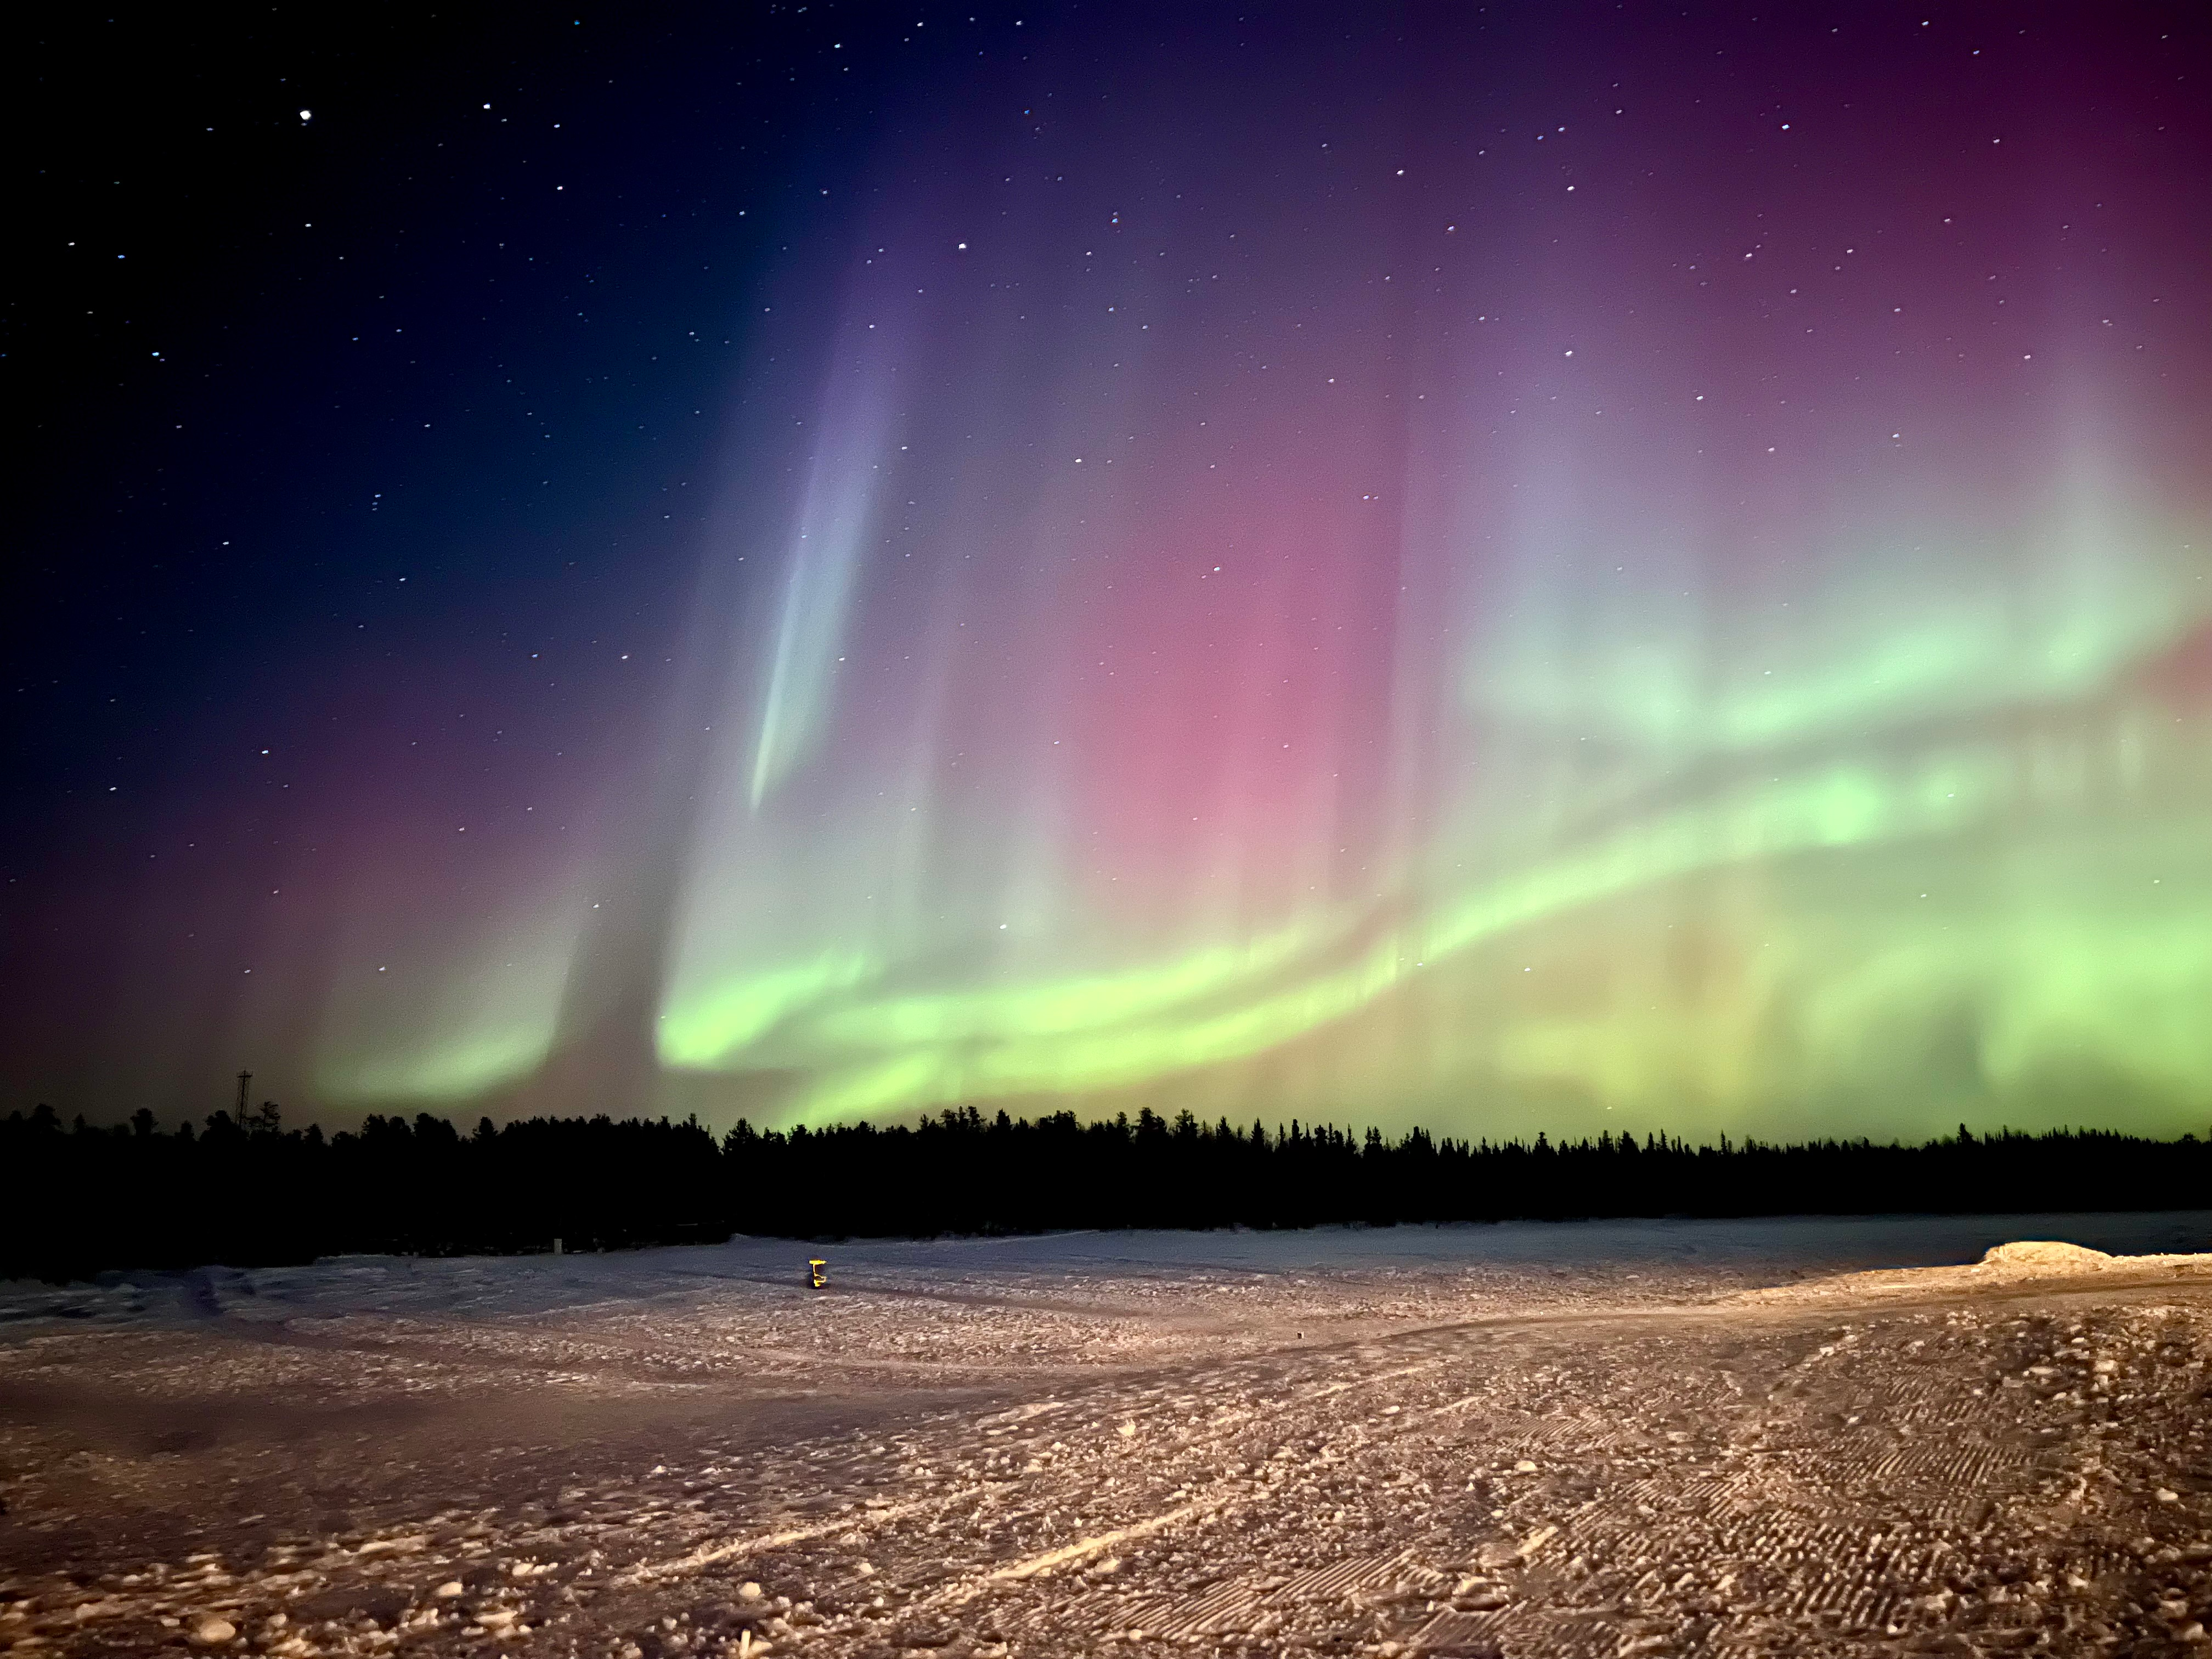

Northern Lights Color

Photographer: Jason Johnson
Country: United States of America

This photograph is one of six winners in the category Still images taken exclusively with smartphones/mobile devices. It captures the ethereal beauty of the Northern Lights at Cassidy Point, Yellowknife, NT, Canada on 24 March 2023, at temperatures well below freezing (–29°C). The mesmerising dance of the Aurora Borealis (Australis), commonly known as the Northern (Southern) Lights, paints the night sky in striking hues. The aurora is a natural phenomenon caused by charged particles from the Sun interacting with Earth’s atmosphere, and being redirected by Earth’s magnetic field towards the north and south polar regions. The charged particles excite atoms and molecules in the atmosphere, resulting in a light display that varies in colour and form. The different colours of an aurora are determined by the gases (atoms and molecules) in Earth's atmosphere, the altitude of the aurora, the density of the atmosphere, and the energy of the charged particles. In general, green is attributed to oxygen molecules, red is associated with high-altitude oxygen molecules, purple and blue are associated with hydrogen and helium, and pink auroras are typically associated with nitrogen. On this particular night, the serene environment of Cassidy Point provided an unobstructed view of the lights. In the foreground, Aurora Village can be seen, a site renowned for organised tours to witness this spectacle.

Also see image in Zenodo: https://doi.org/10.5281/zenodo.10356863

Credit: Jason Johnson/IAU OAE (CC BY 4.0)